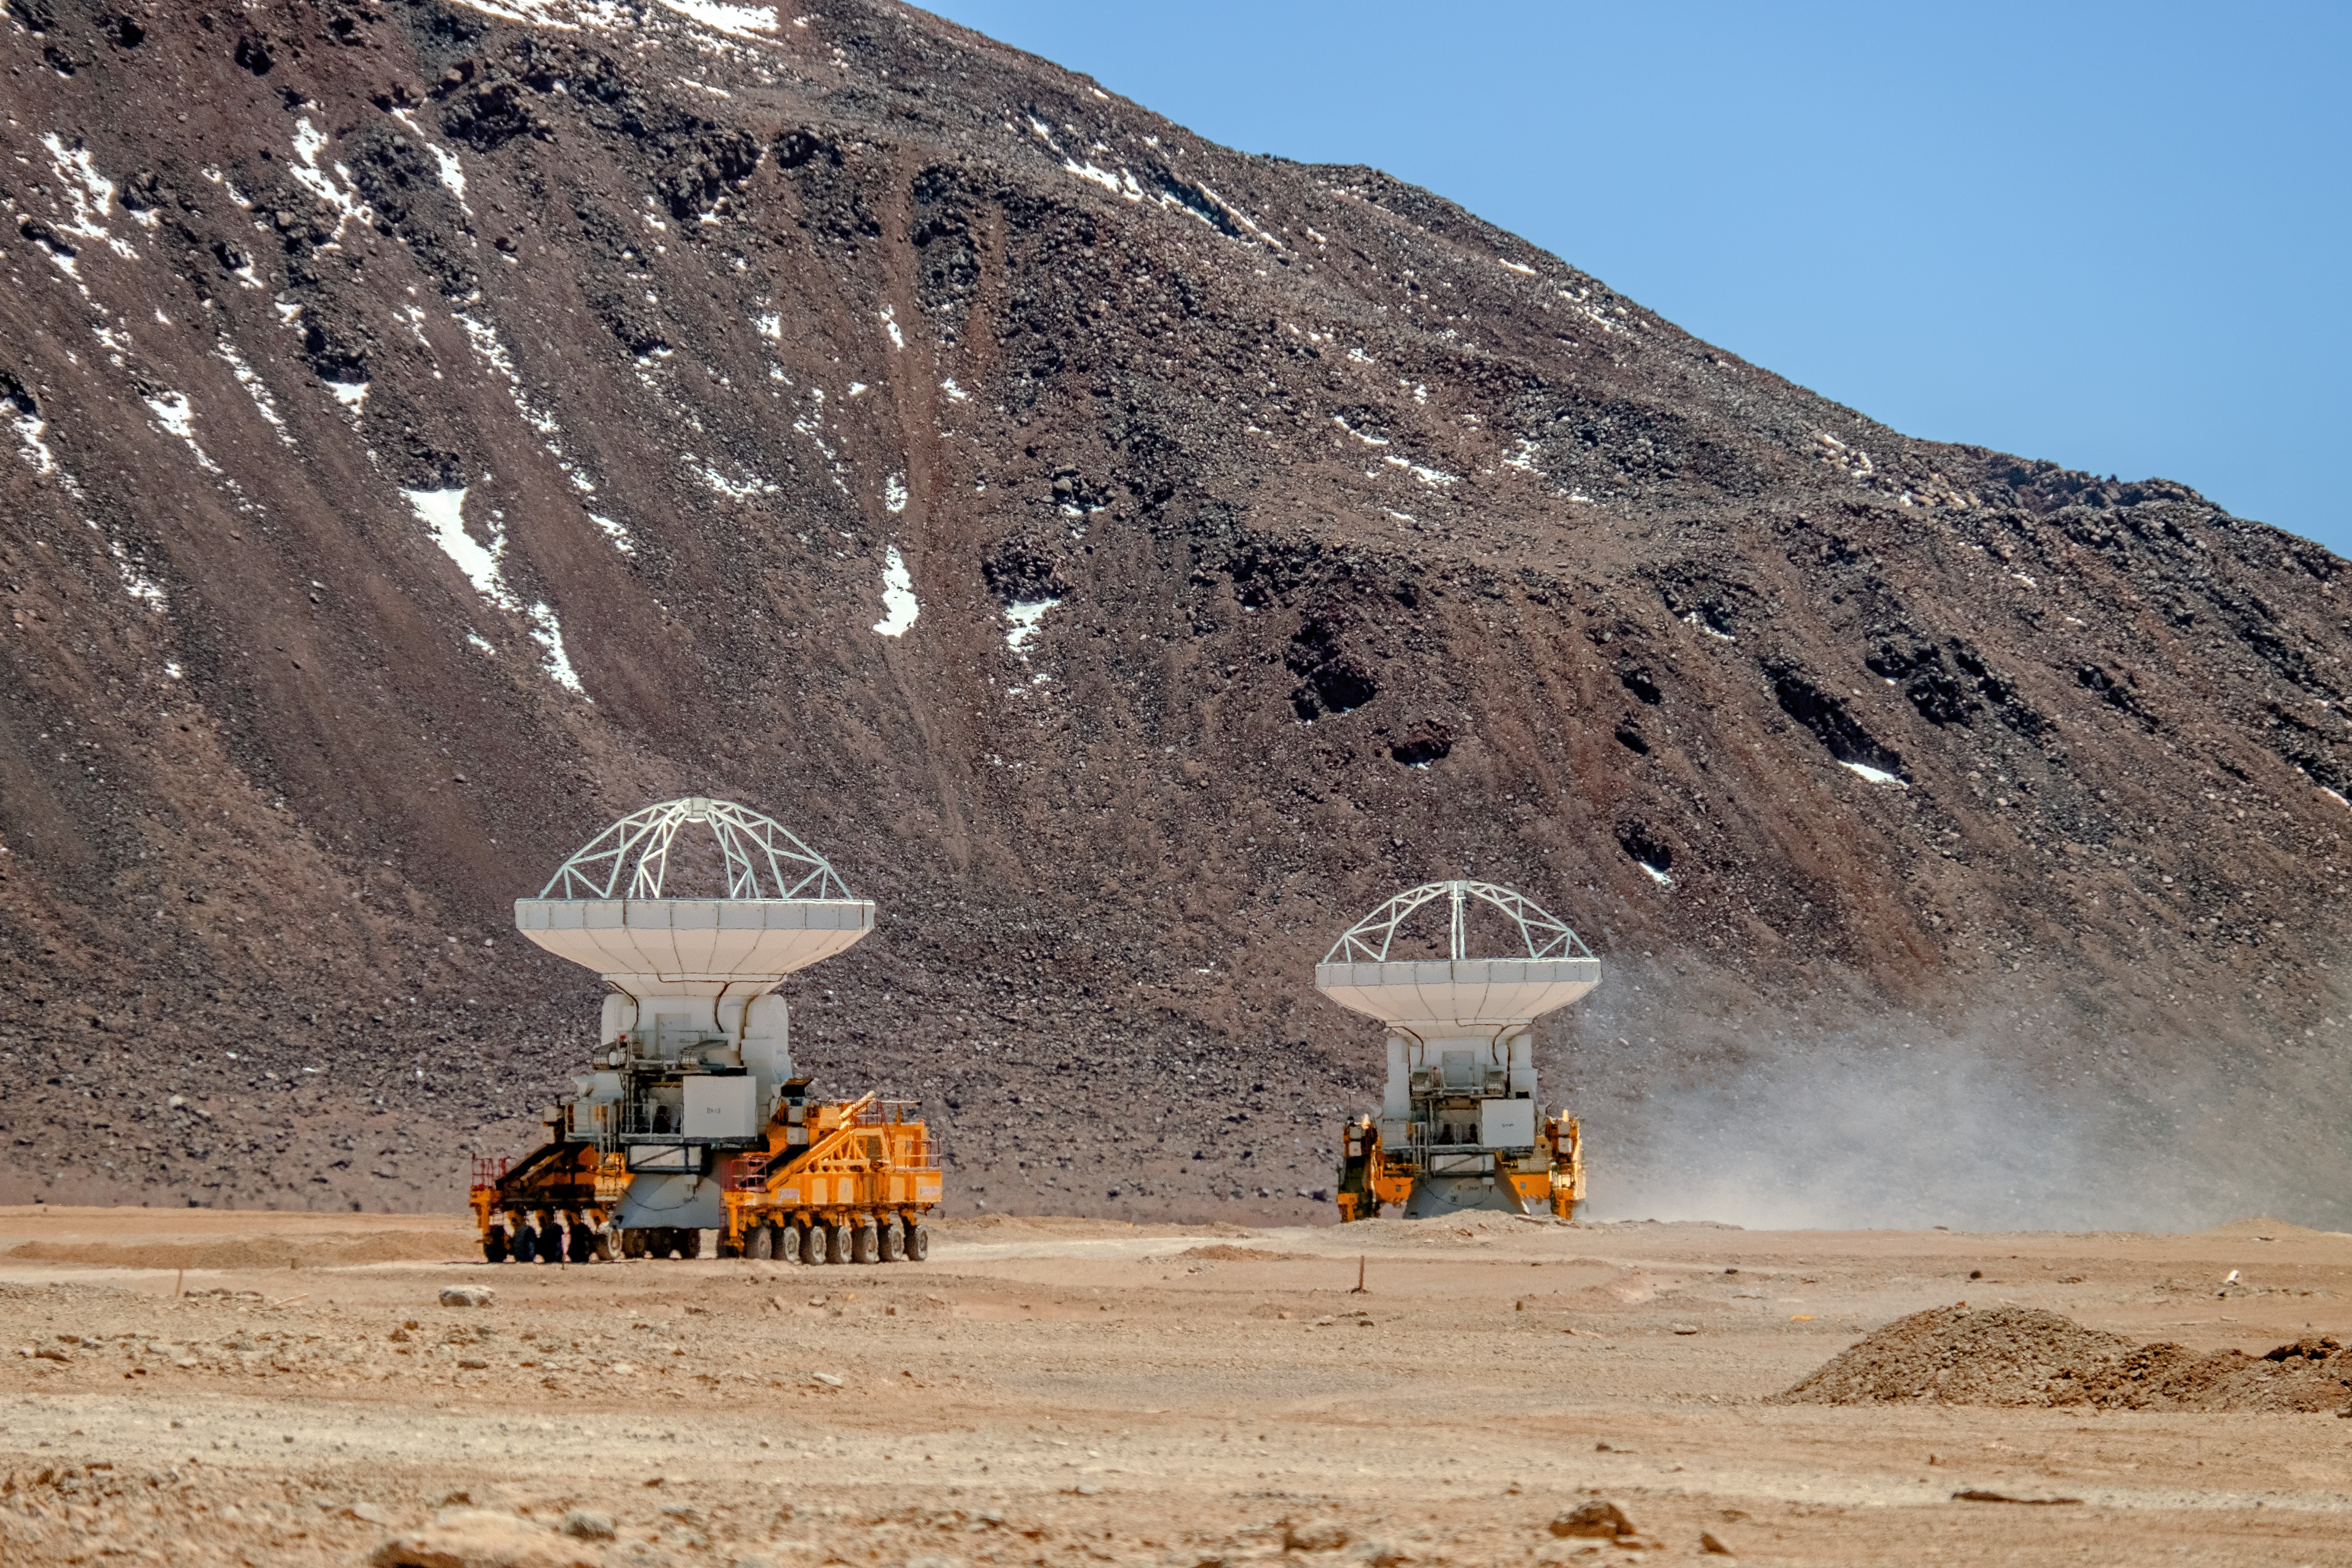

Gentle giants of Chajnantor

ALMA´s transporters.

Credit: A. Russell (ESO)